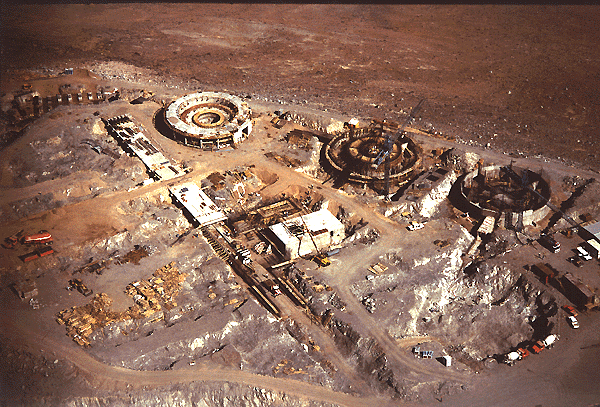

Discussions between ESO and Chile

Tuesday, 18 April 1995, at the ESO Headquarters in Garching (Germany), Mr. Roberto Cifuentes, Plenipotentiary Ambassador representing the Government of the Republic of Chile, and the Director General of the European Southern Observatory, Professor Riccardo Giacconi, signed a Supplementary, Interpretative and Amending Agreement to the Convention of 6 November 1963 which governs the relations between Chile and this International Organisation. This Agreement which in practice signifies a widening and strengthening of the cooperative relations between the Organisation and the Chilean scientific community will hereafter be submitted for ratification by the National Congress of the Republic of Chile (the Parliament) and by the ESO Council.

Credit: ESO